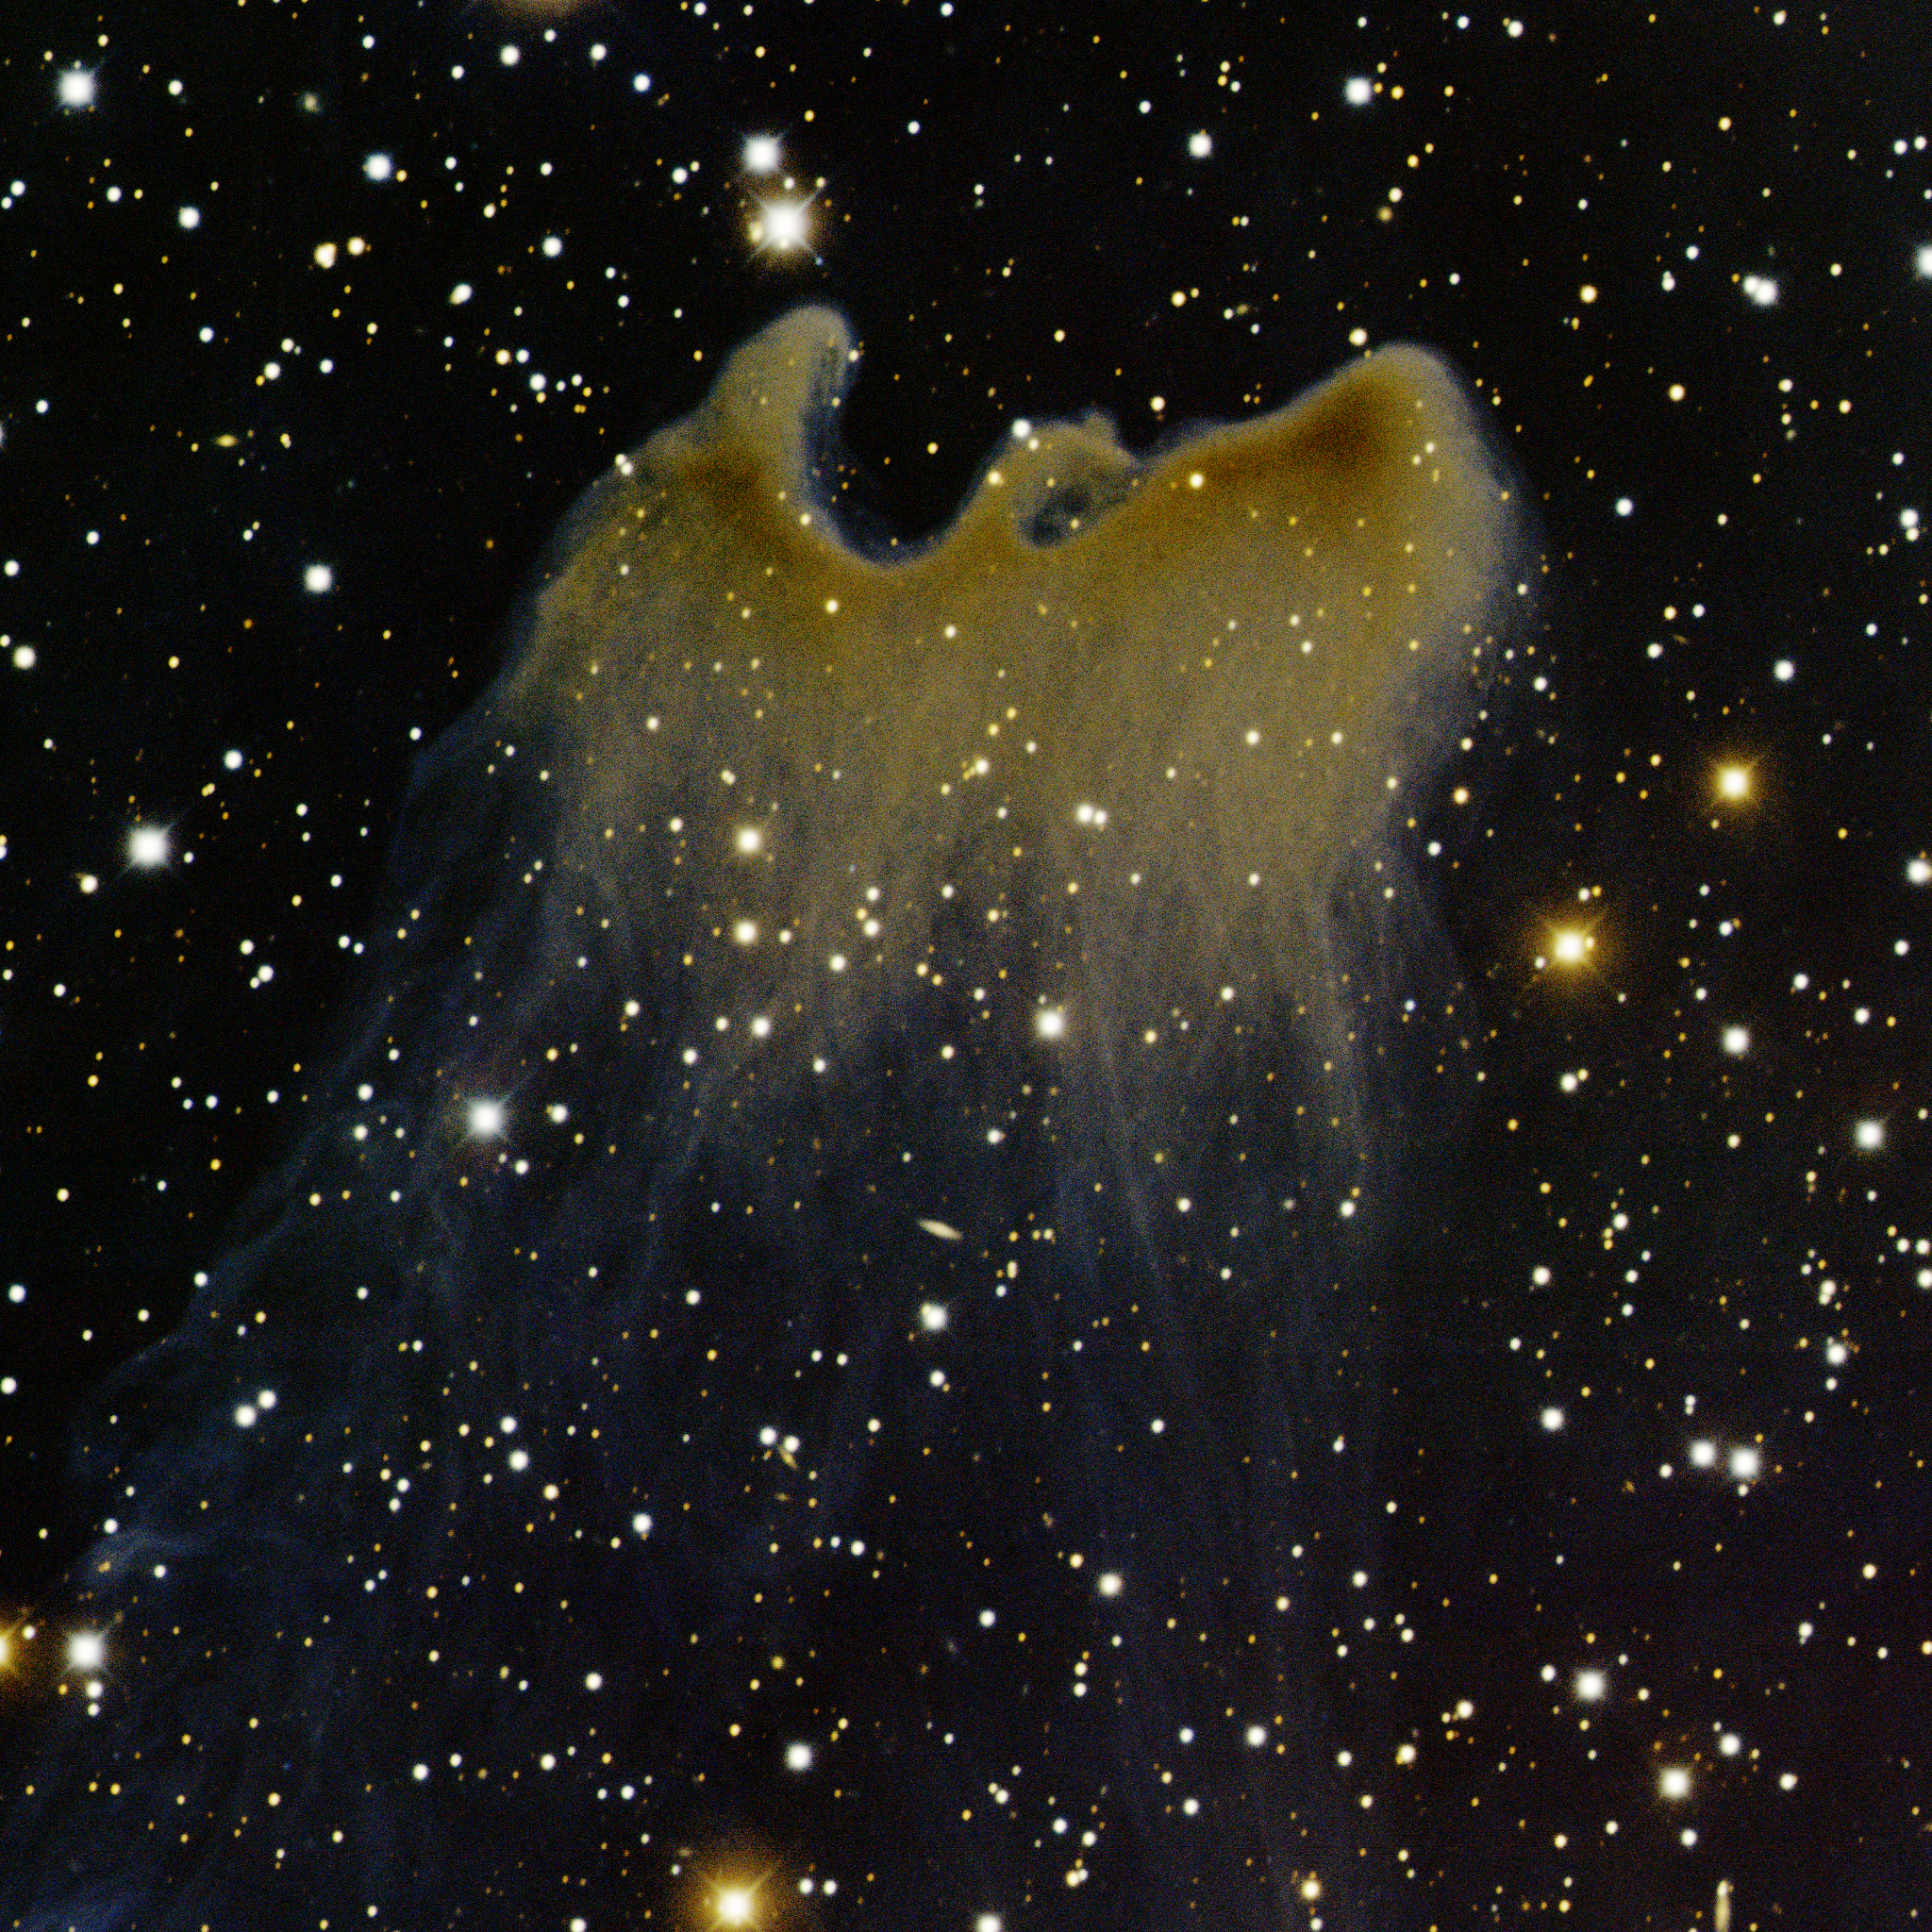

vdB 141 South

This image was obtained with the wide-field view of the Mosaic Camera on the Mayall 4-meter telescope at Kitt Peak National Observatory. This globule is located just south of vdB 141, a reflection nebula located in the constellation Cepheus. This very faint nebula looks like a bird about to take flight. North is down and East is to the right. Imaged August 28, 2009.

Credit: T.A. Rector/University of Alaska Anchorage, H. Schweiker/WIYN and NOIRLab/NSF/AURA